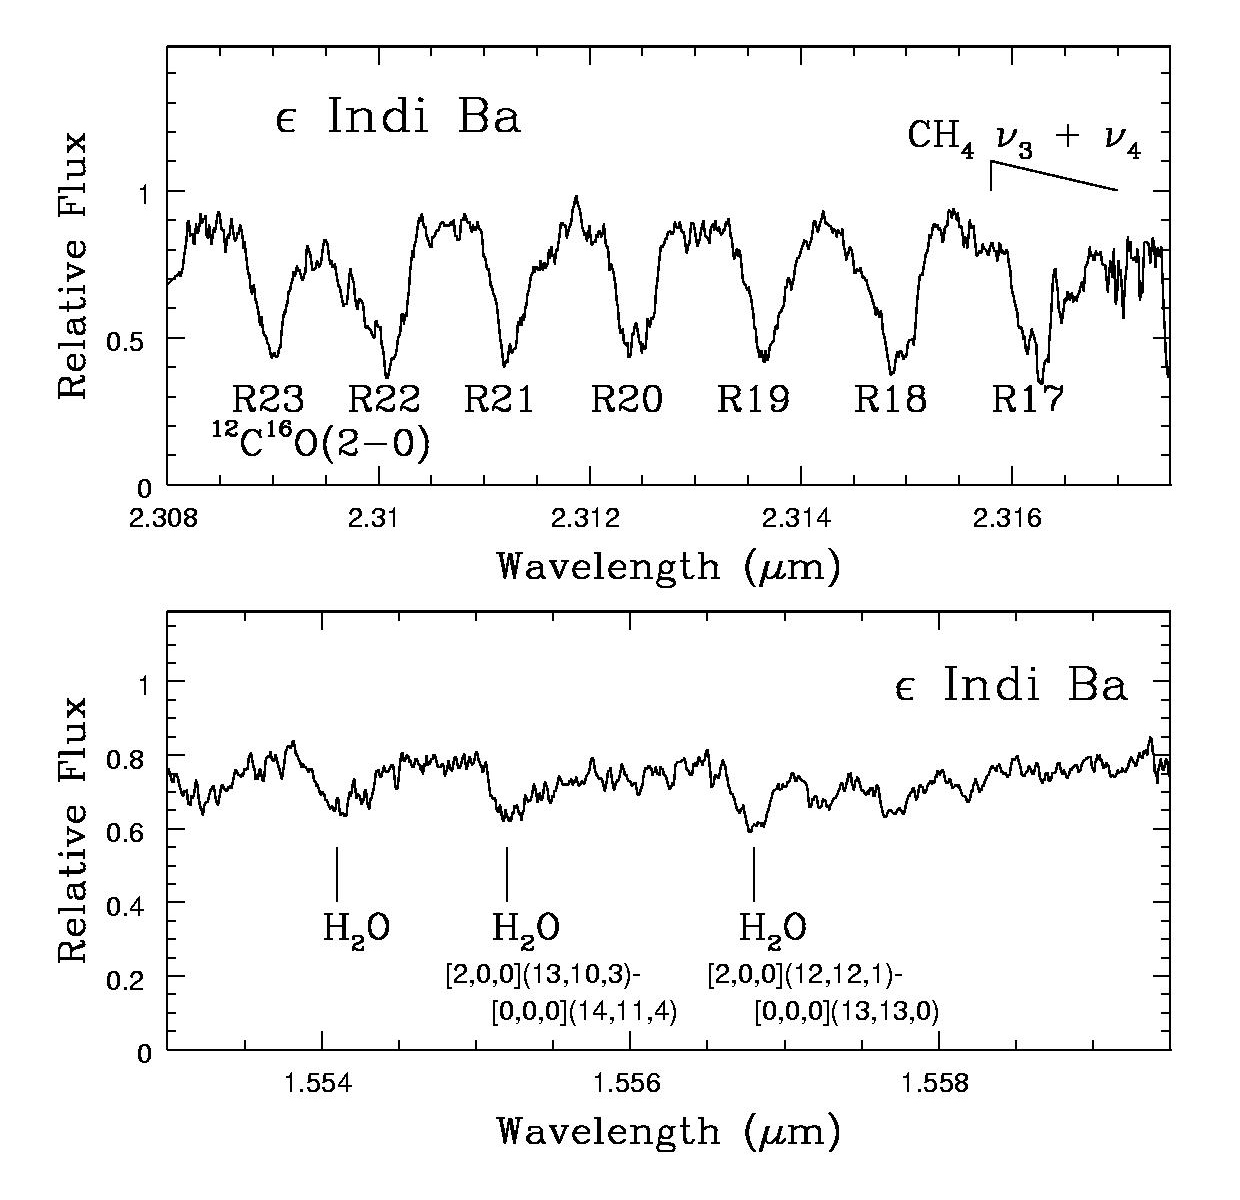

HOENIX spectra

HOENIX spectra of the lambda 2.308-2.317 microns and lambda 1.553-1.559 microns region Epsilon Indi B. The former interval is dominated by strong 12C16O(2-0) lines that are rotationally broadened.

Credit: International Gemini Observatory/NOIRLab/NSF/AURA